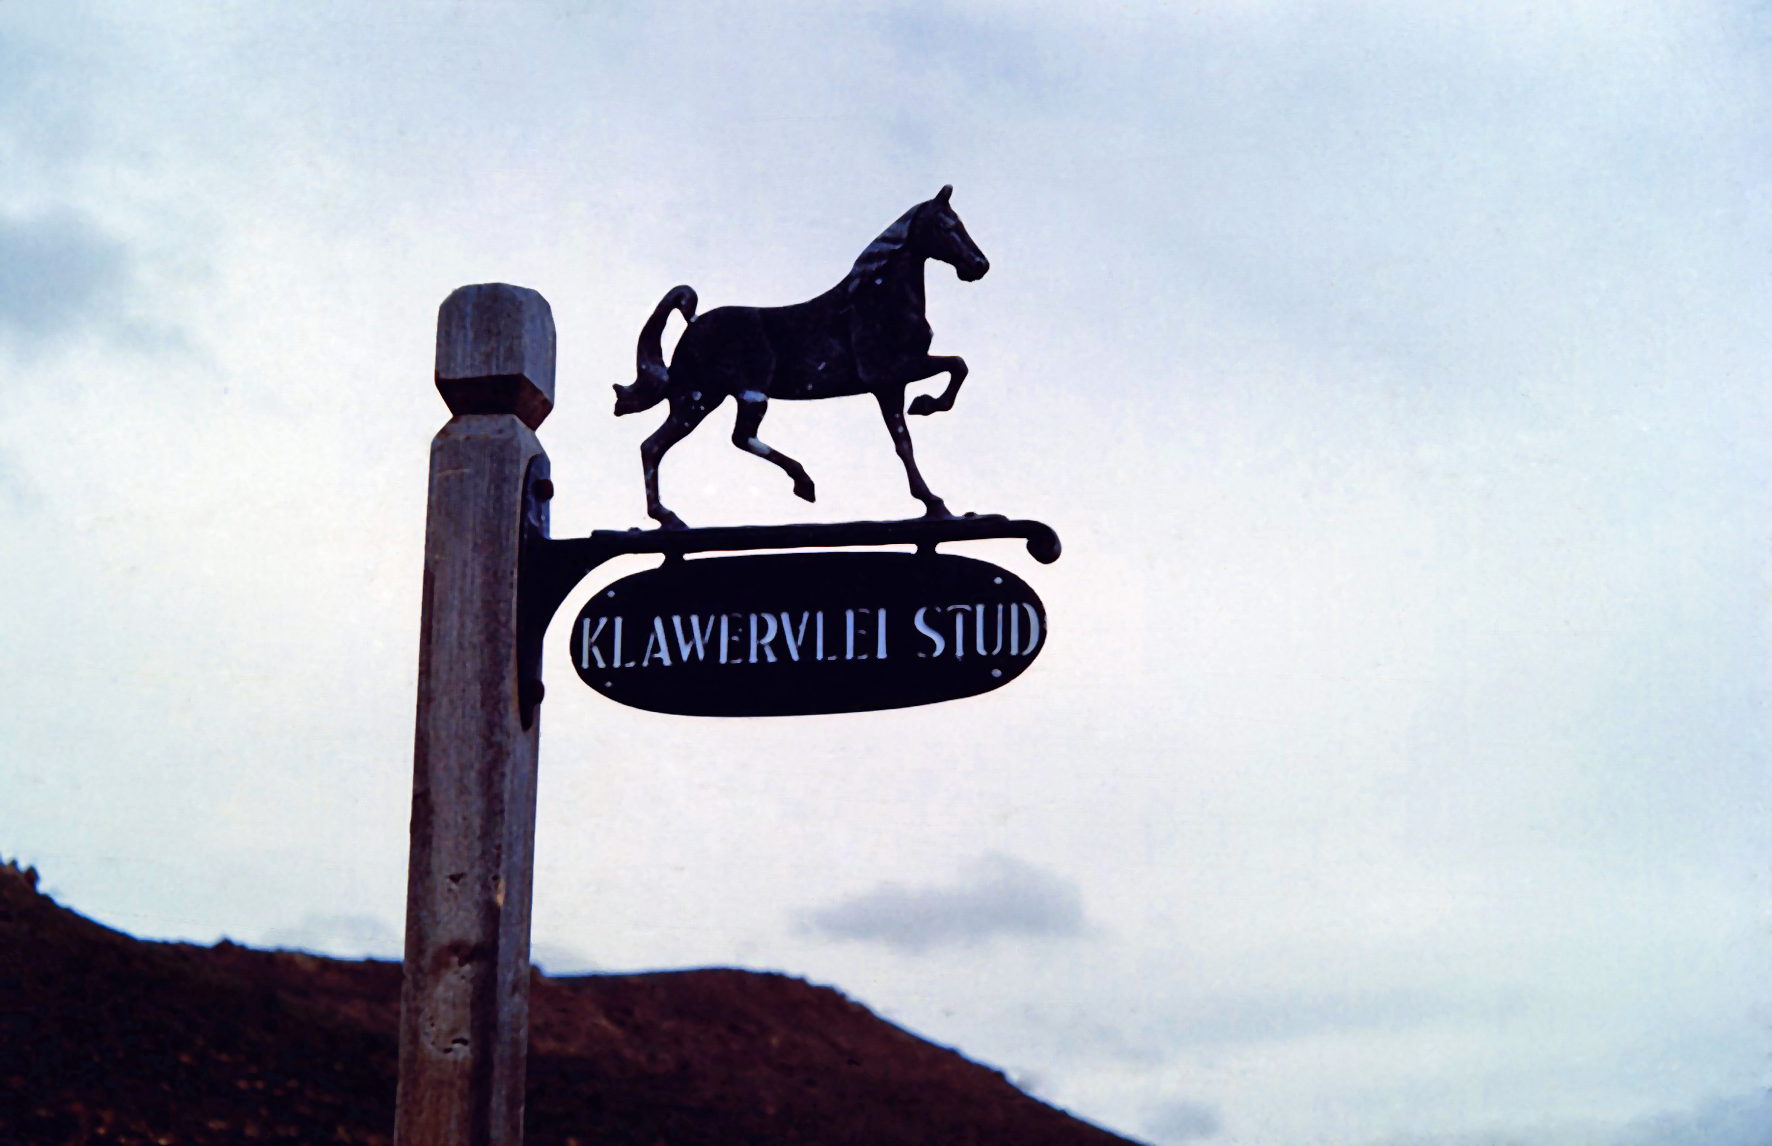

Signpost to the Klaverlei Farm

Image from the staff housing at the Table Mountain observing site in South Africa from ESO’s testing expedition in the early 1960s.

Credit: ESO/J.Doornenbal